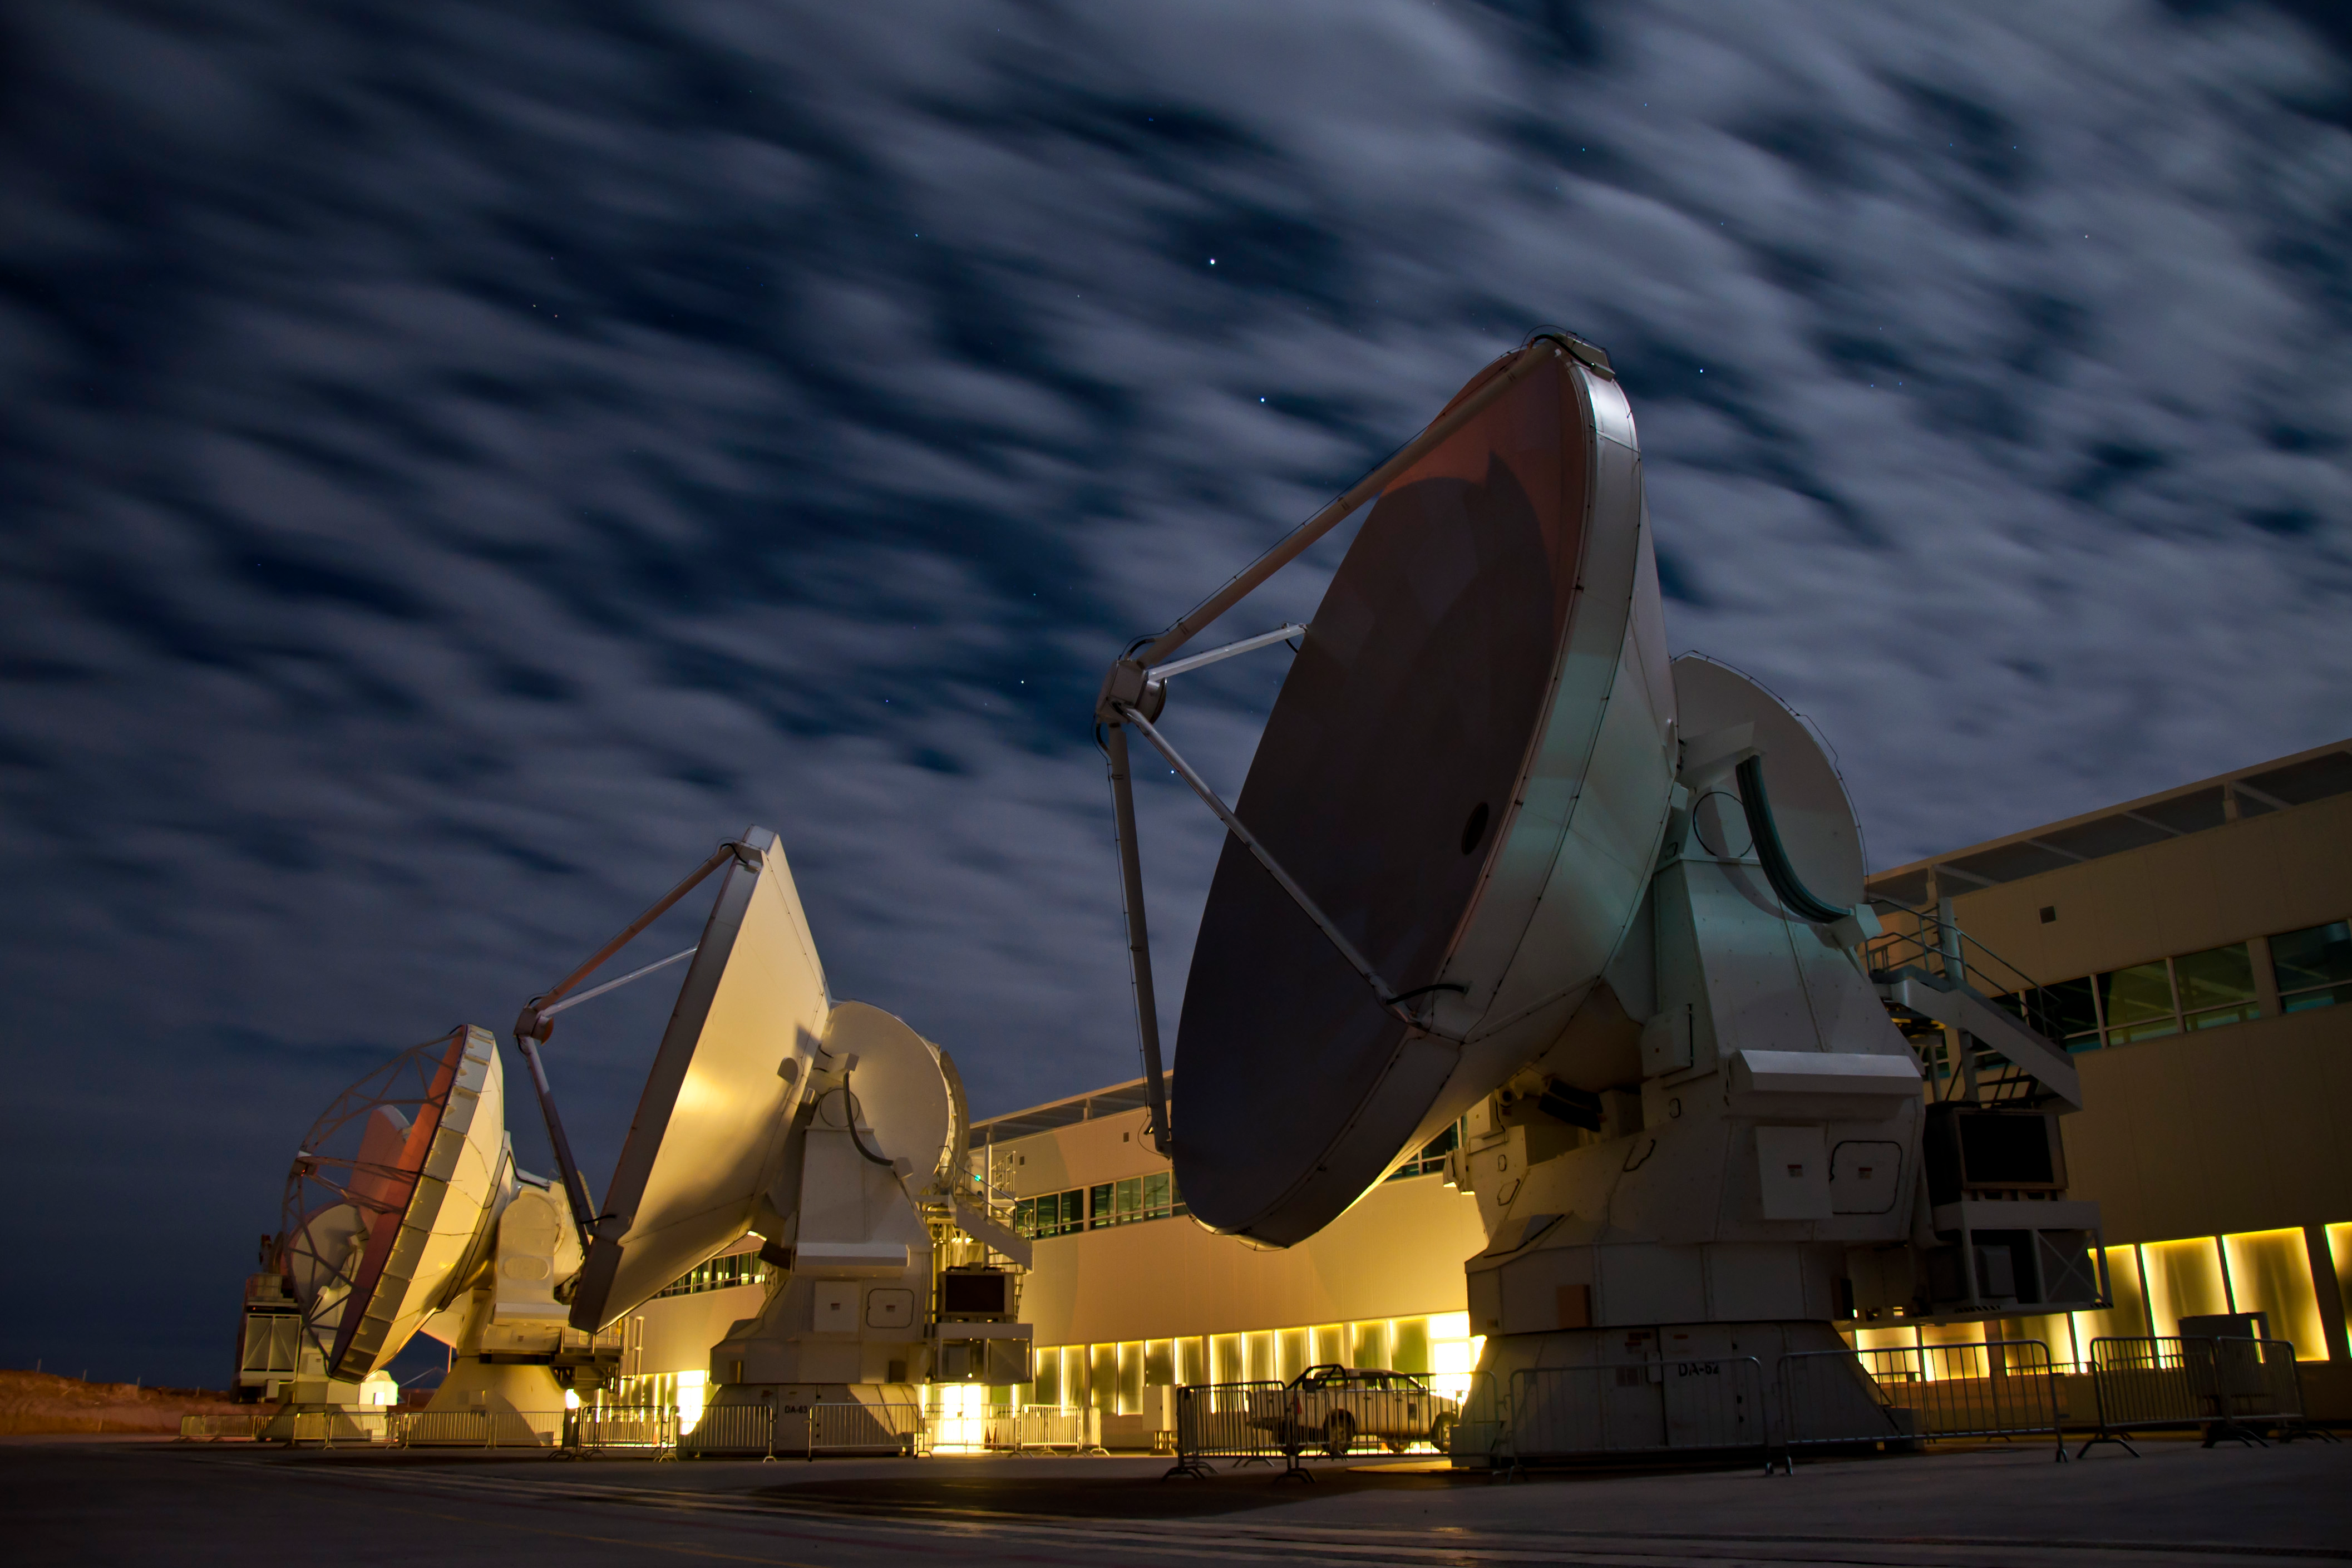

Several antennas at the OSF

Several antennas at the OSF undergoing integration and verification process.

Credit: Sergio Otárola (ESO/NAOJ/NRAO)